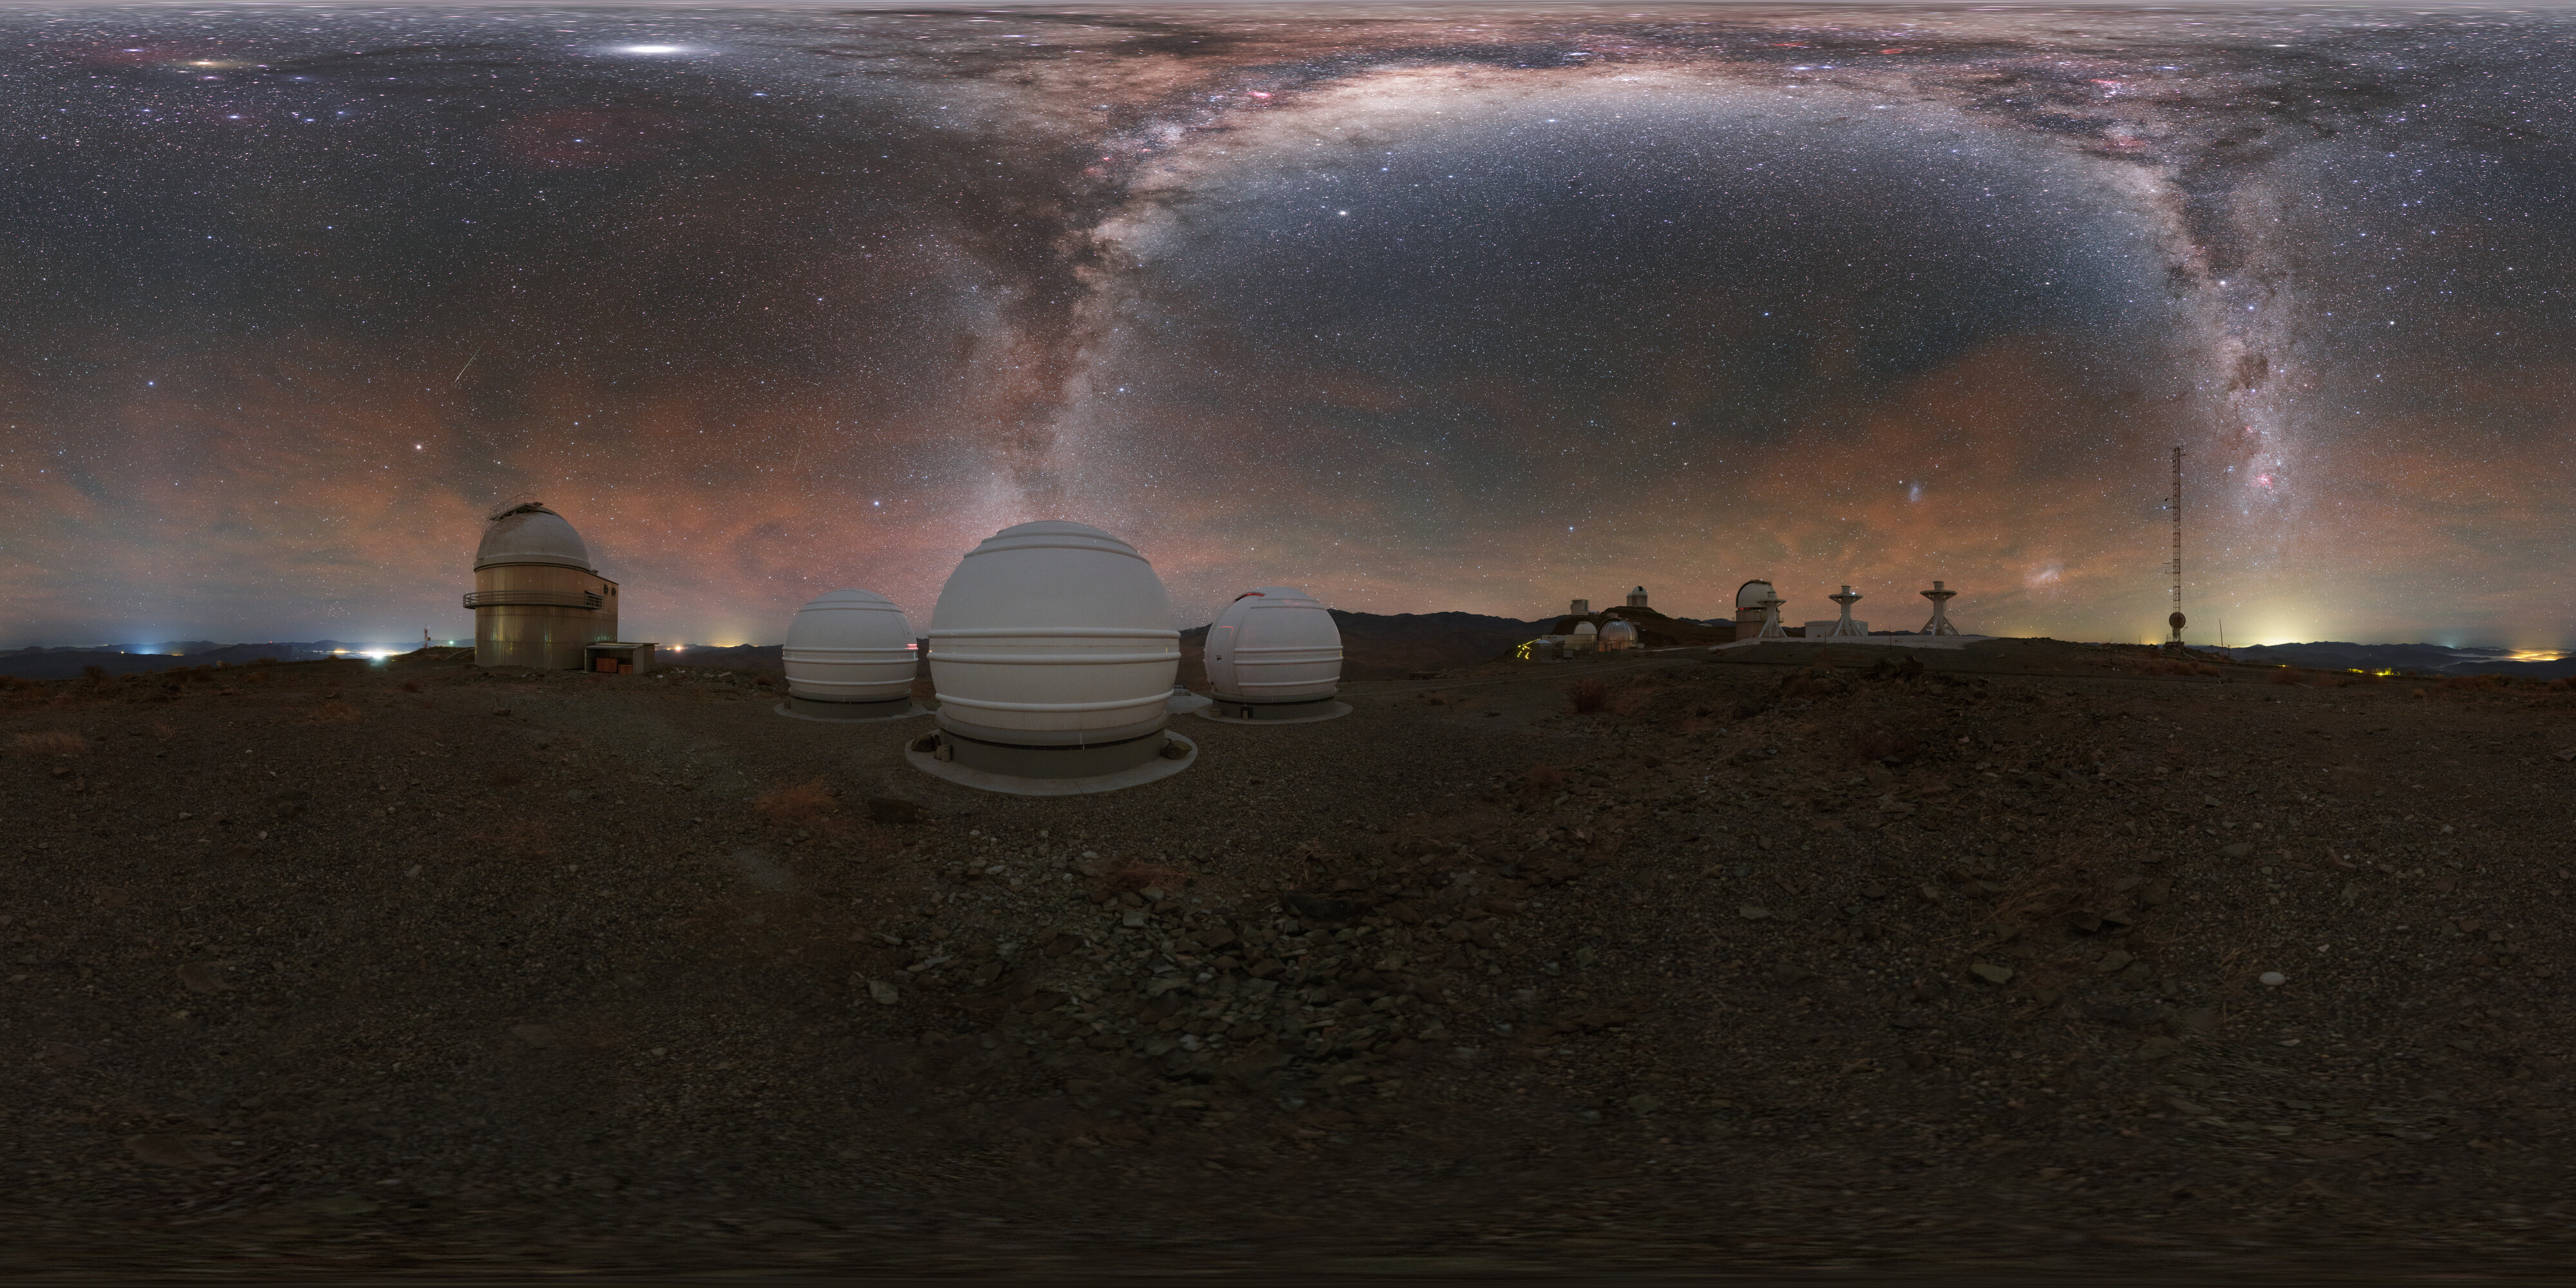

Two Milky Way lightning strikes

Like lightning arcing down from the sky is the Milky Way in this unique panorama view of La Silla Observatory. Pictured just to the left of the centre of the photograph are ESO's ExTrA telescopes which scour the sky for new exoplanets.

Credit: P. Horálek/ESO